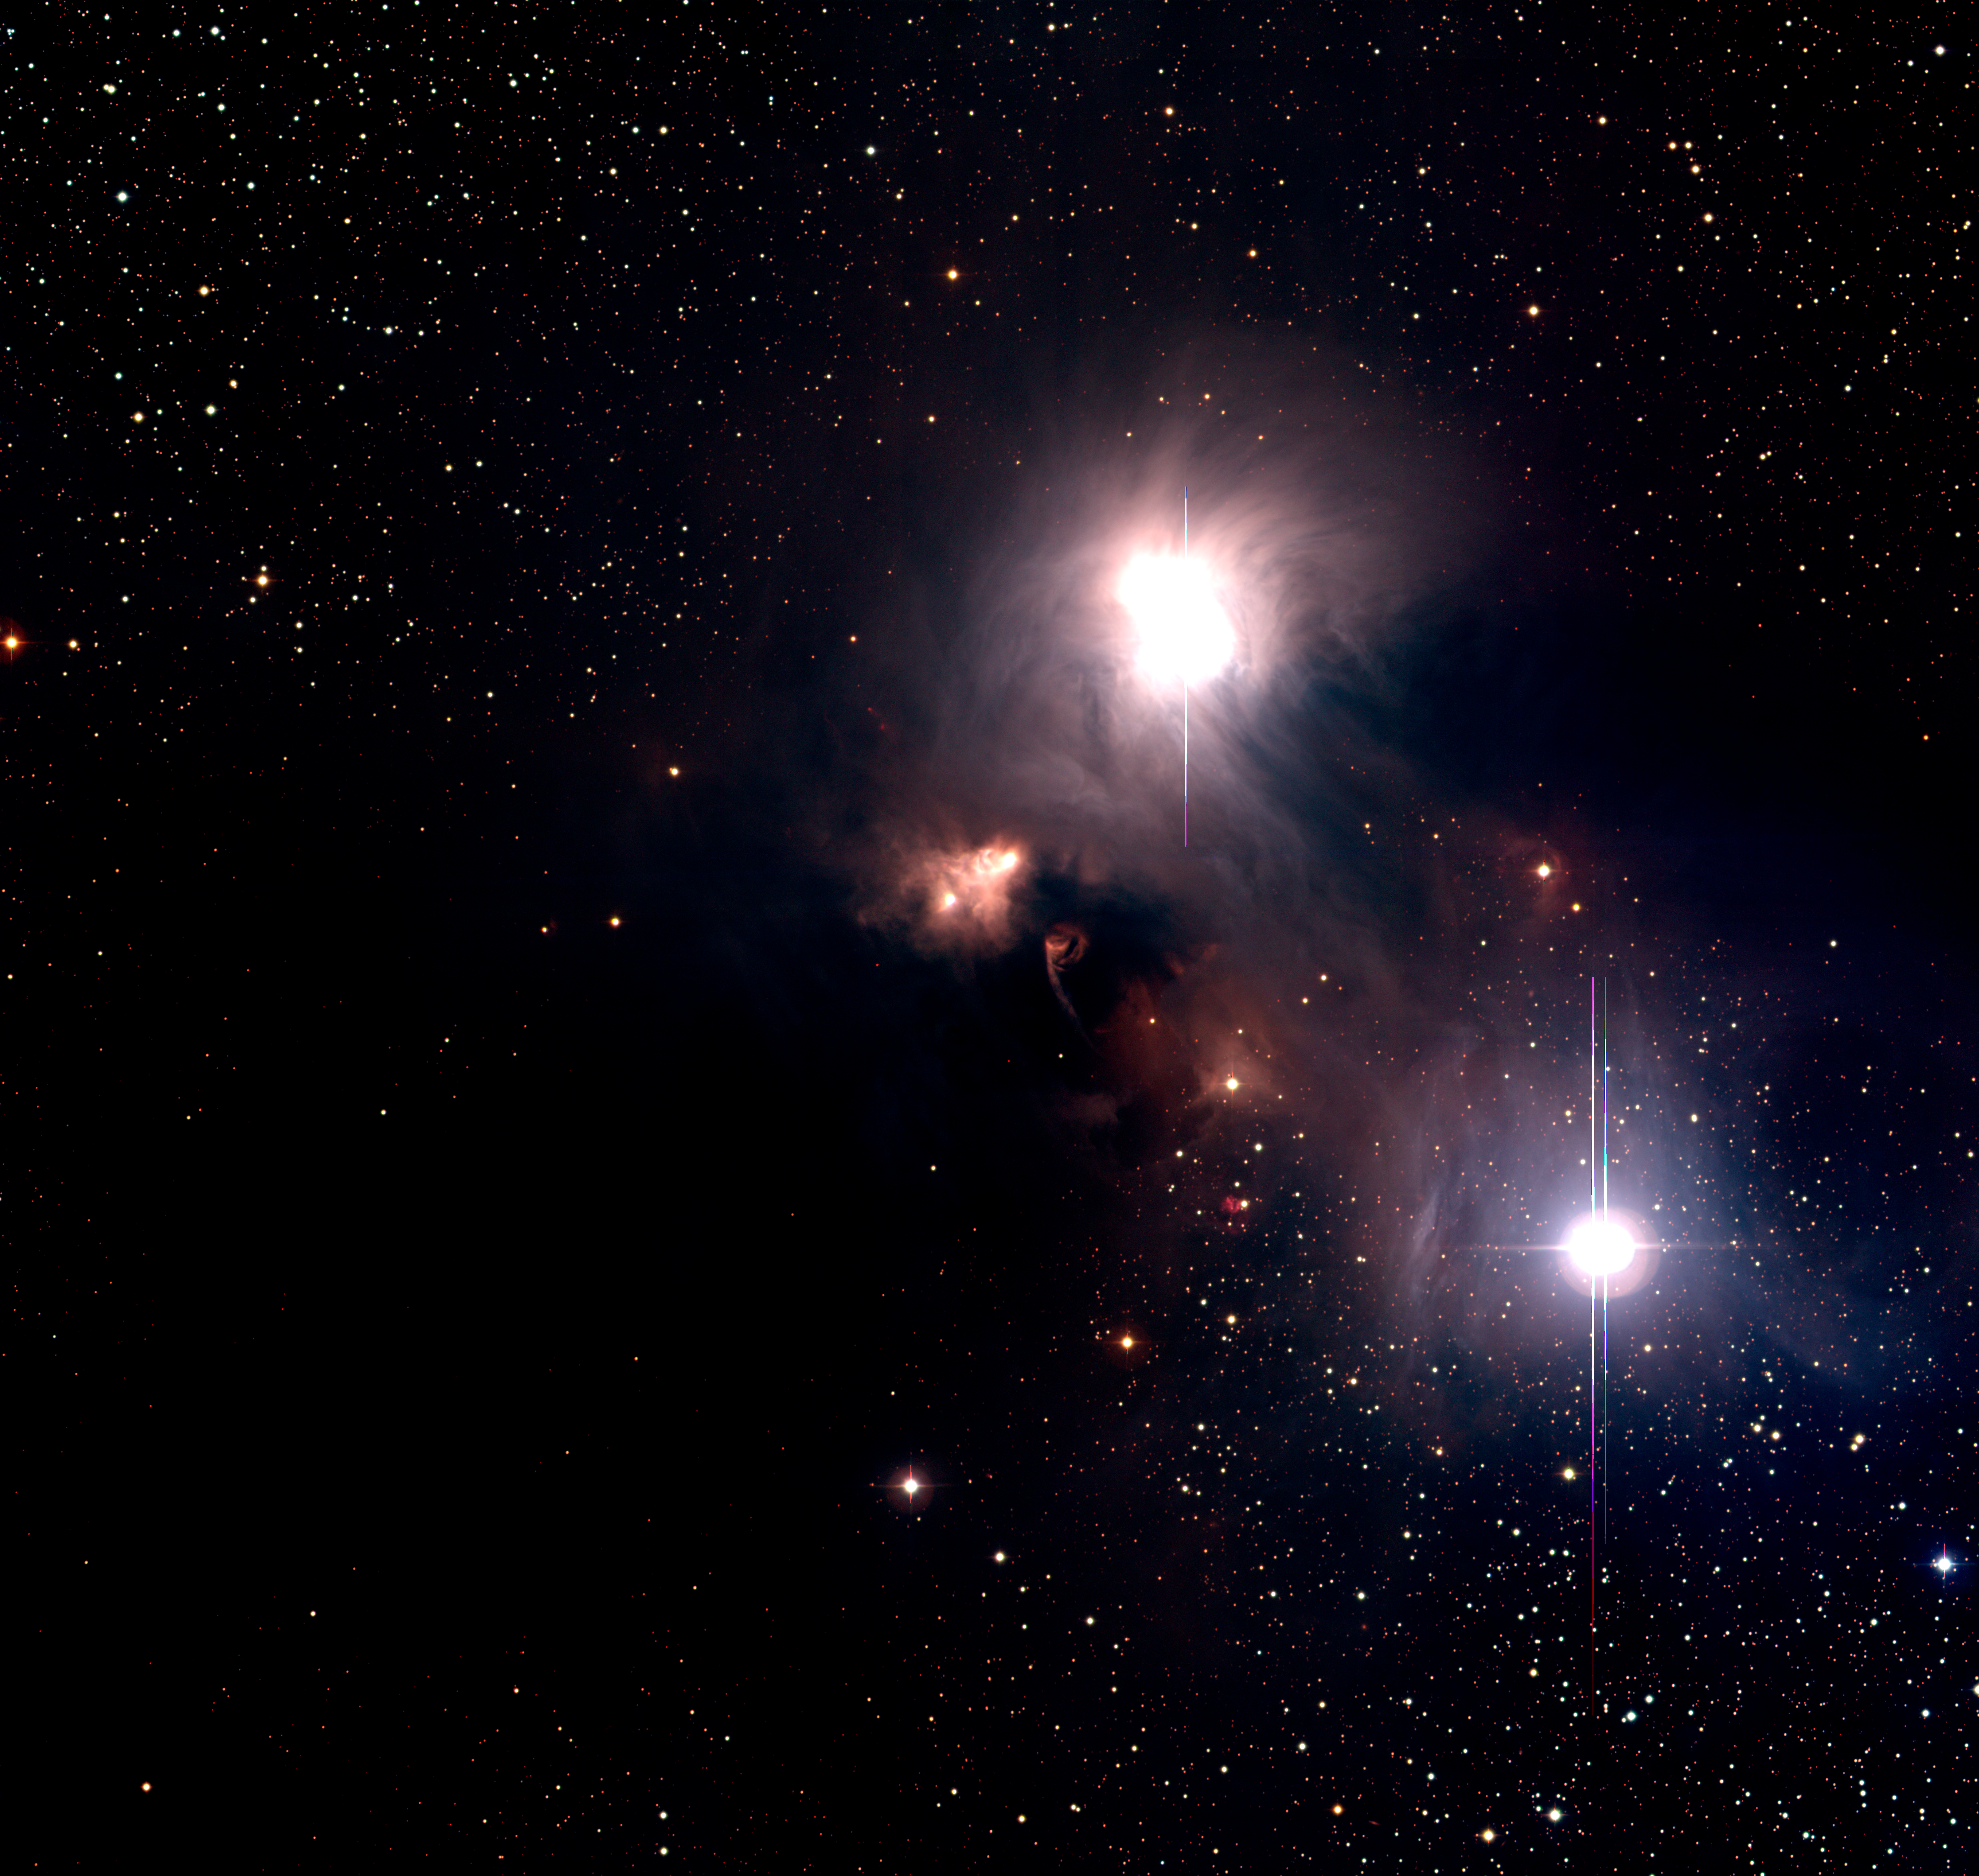

R Coronae Australis Complex

This is a colour photo of the R Coronae Australis region in the southern Milky Way, obtained with the Wide Field Imager (WFI) (camera) at the 2.2-m MPG/ESO Telescope on La Silla (Chile). It is based on a series of CCD exposures through optical B-, V- and R-filters, here rendered as blue, green and red, respectively. The sky field shown measures approx. 33.7 x 31.9 arcmin (about the diameter of the full moon).

Tecnical information : The observations were obtained on the night of 30 August 2000. The image is a combination of twelve large (8000 x 8000 pix) CCD frames taken through B, V, and R filters. Four exposures of 5 min each were obtained in each filter, with the telescope pointing at slightly different positions so that the gaps among the eight individual CCD-chips of the detector can be adequately filled. All frames were carefully aligned, and the intensity levels were cut in order to achieve the proper colour balance. A logarithmic intensity scale was used to improve the dynamical range. This image displays the full field and was rebinned to a smaller scale in order to allow transportation over the web. The images were prepared by Fernando Comeron (ESO).

Credit: ESO